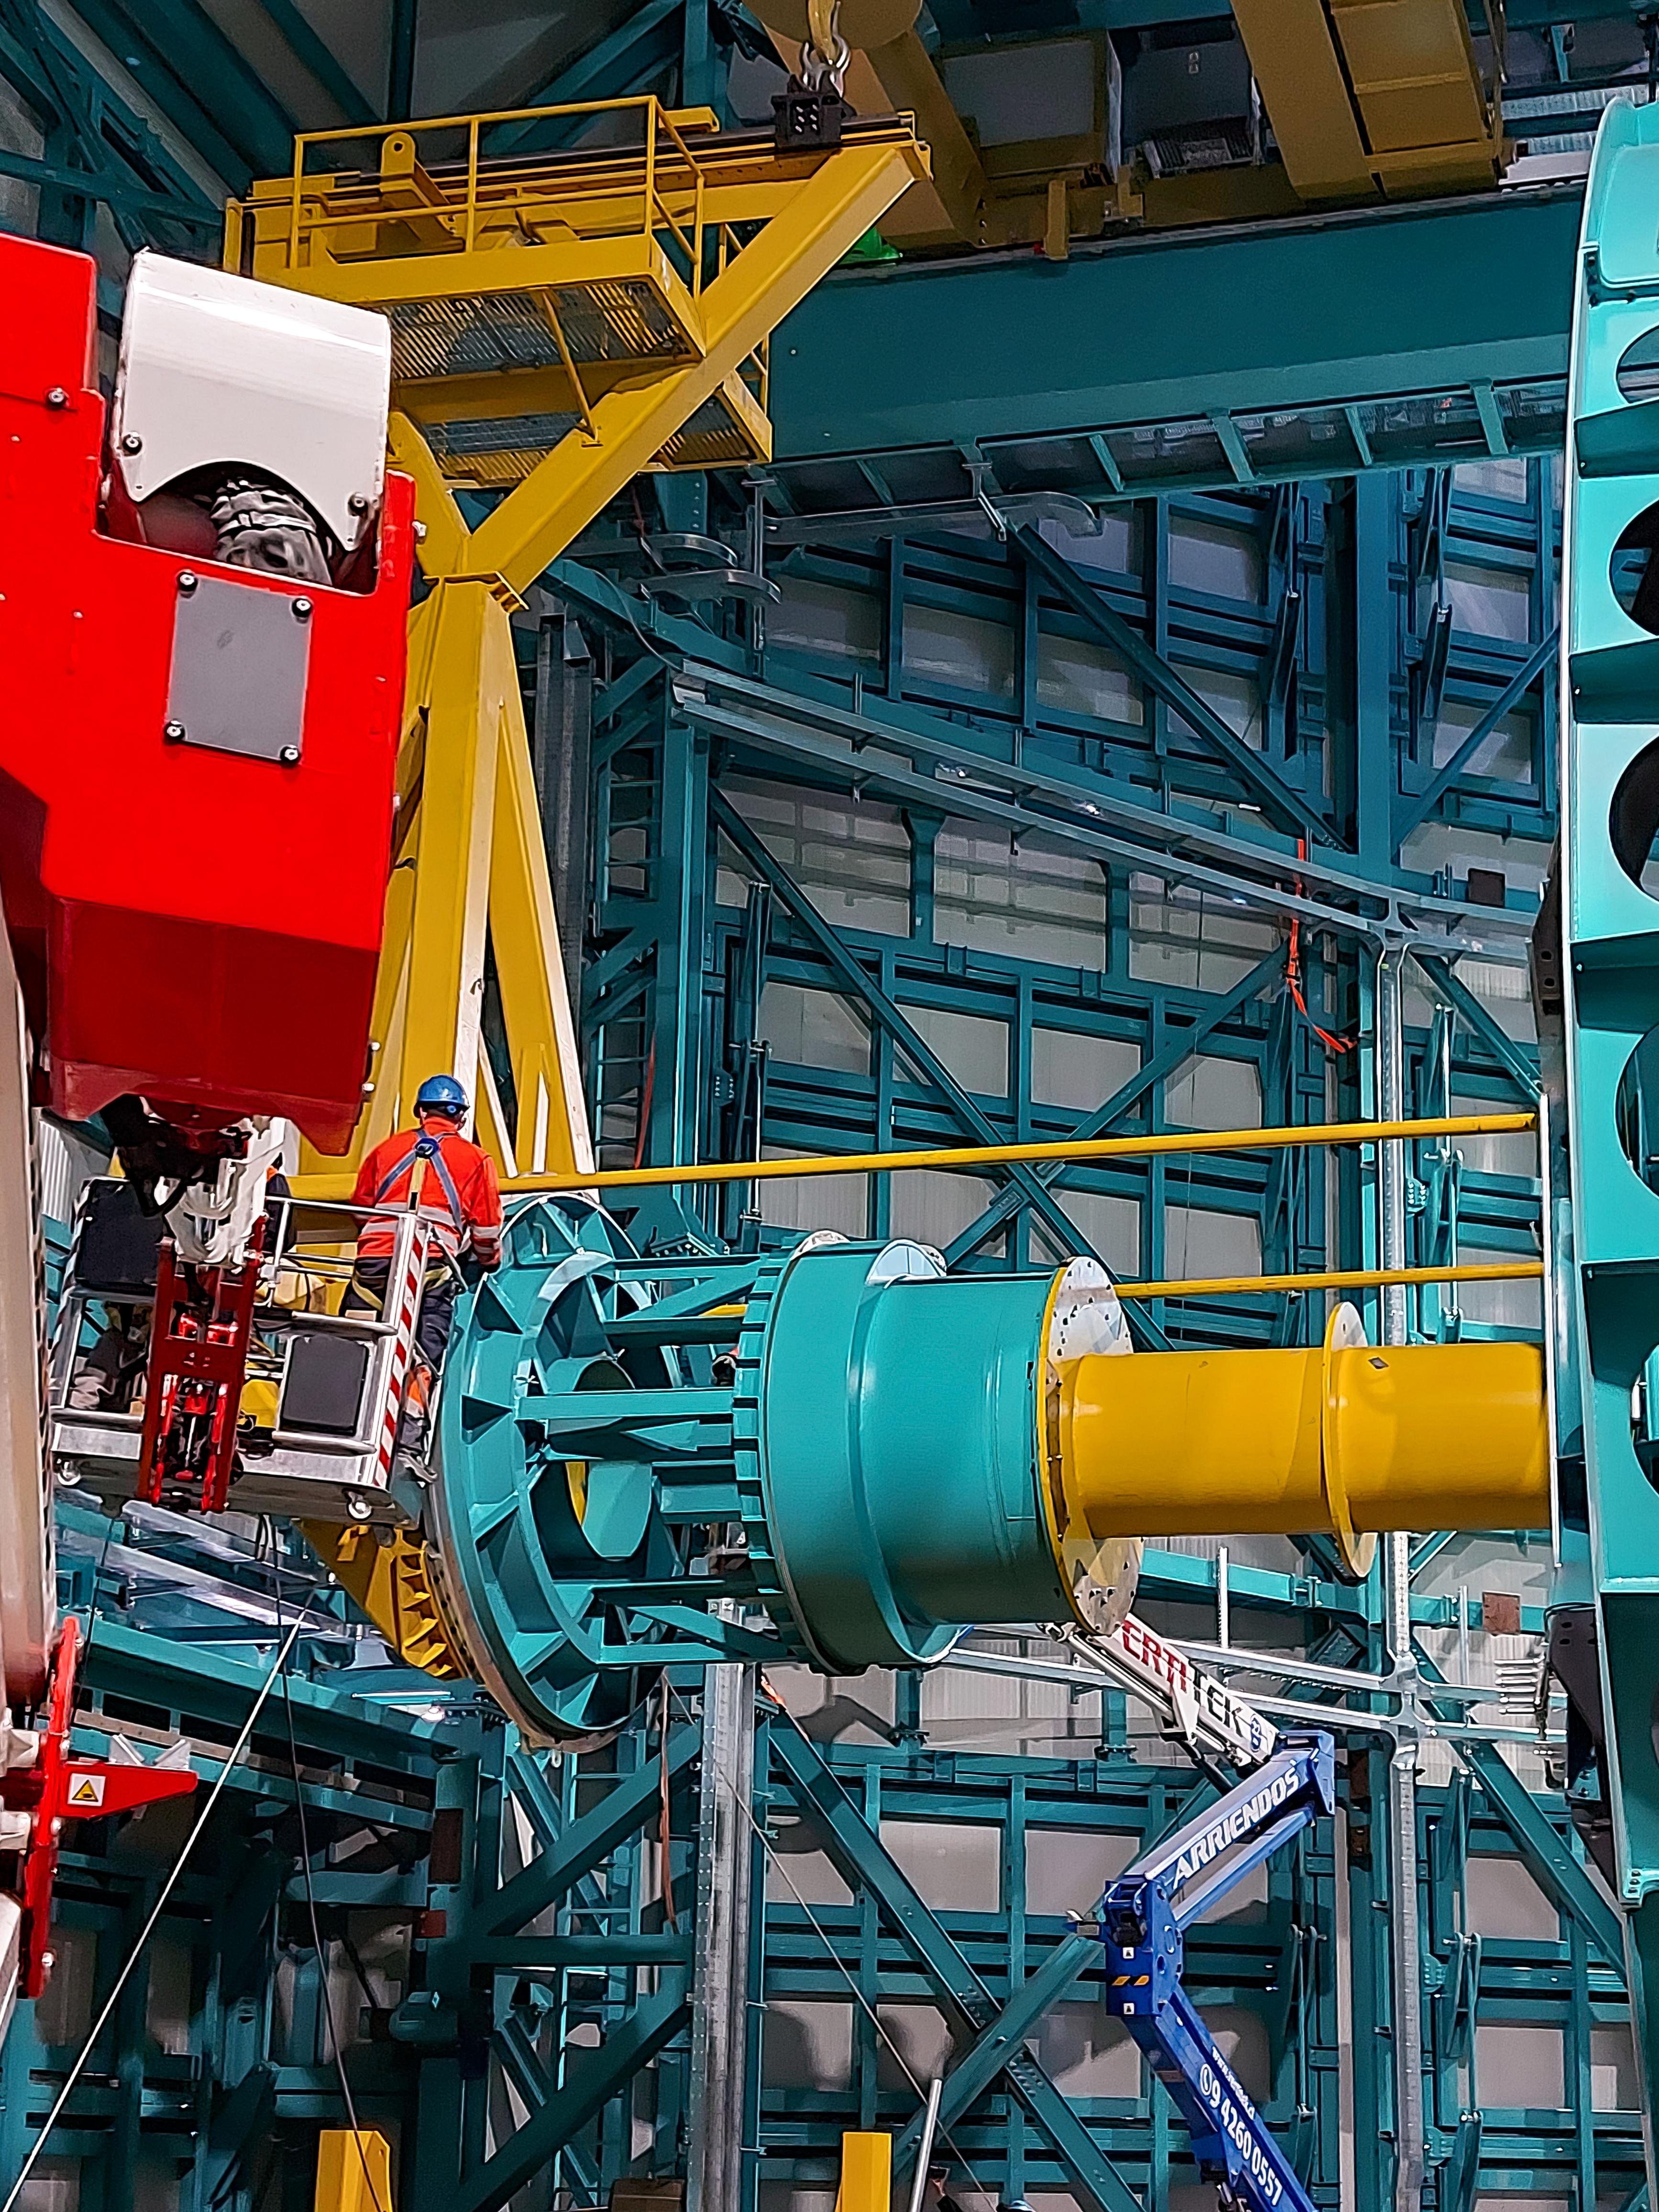

Practicing removing Rubin's camera

On November 23rd, 2021, the team on Cerro Pachón used the dome bridge crane and the camera lifting fixture to remove the camera surrogate mass from the Telescope Mount Assembly (TMA) and place it on the camera cart. The next day, they reversed the operation and inserted the camera surrogate mass back into the TMA. Although this procedure had been performed in the Asturfeito factory in 2018, this was the first time the exercise was done inside the observatory dome.

Credit: Vera C. Rubin Observatory/NOIRLAB/AURA/NSF/O. Nunez